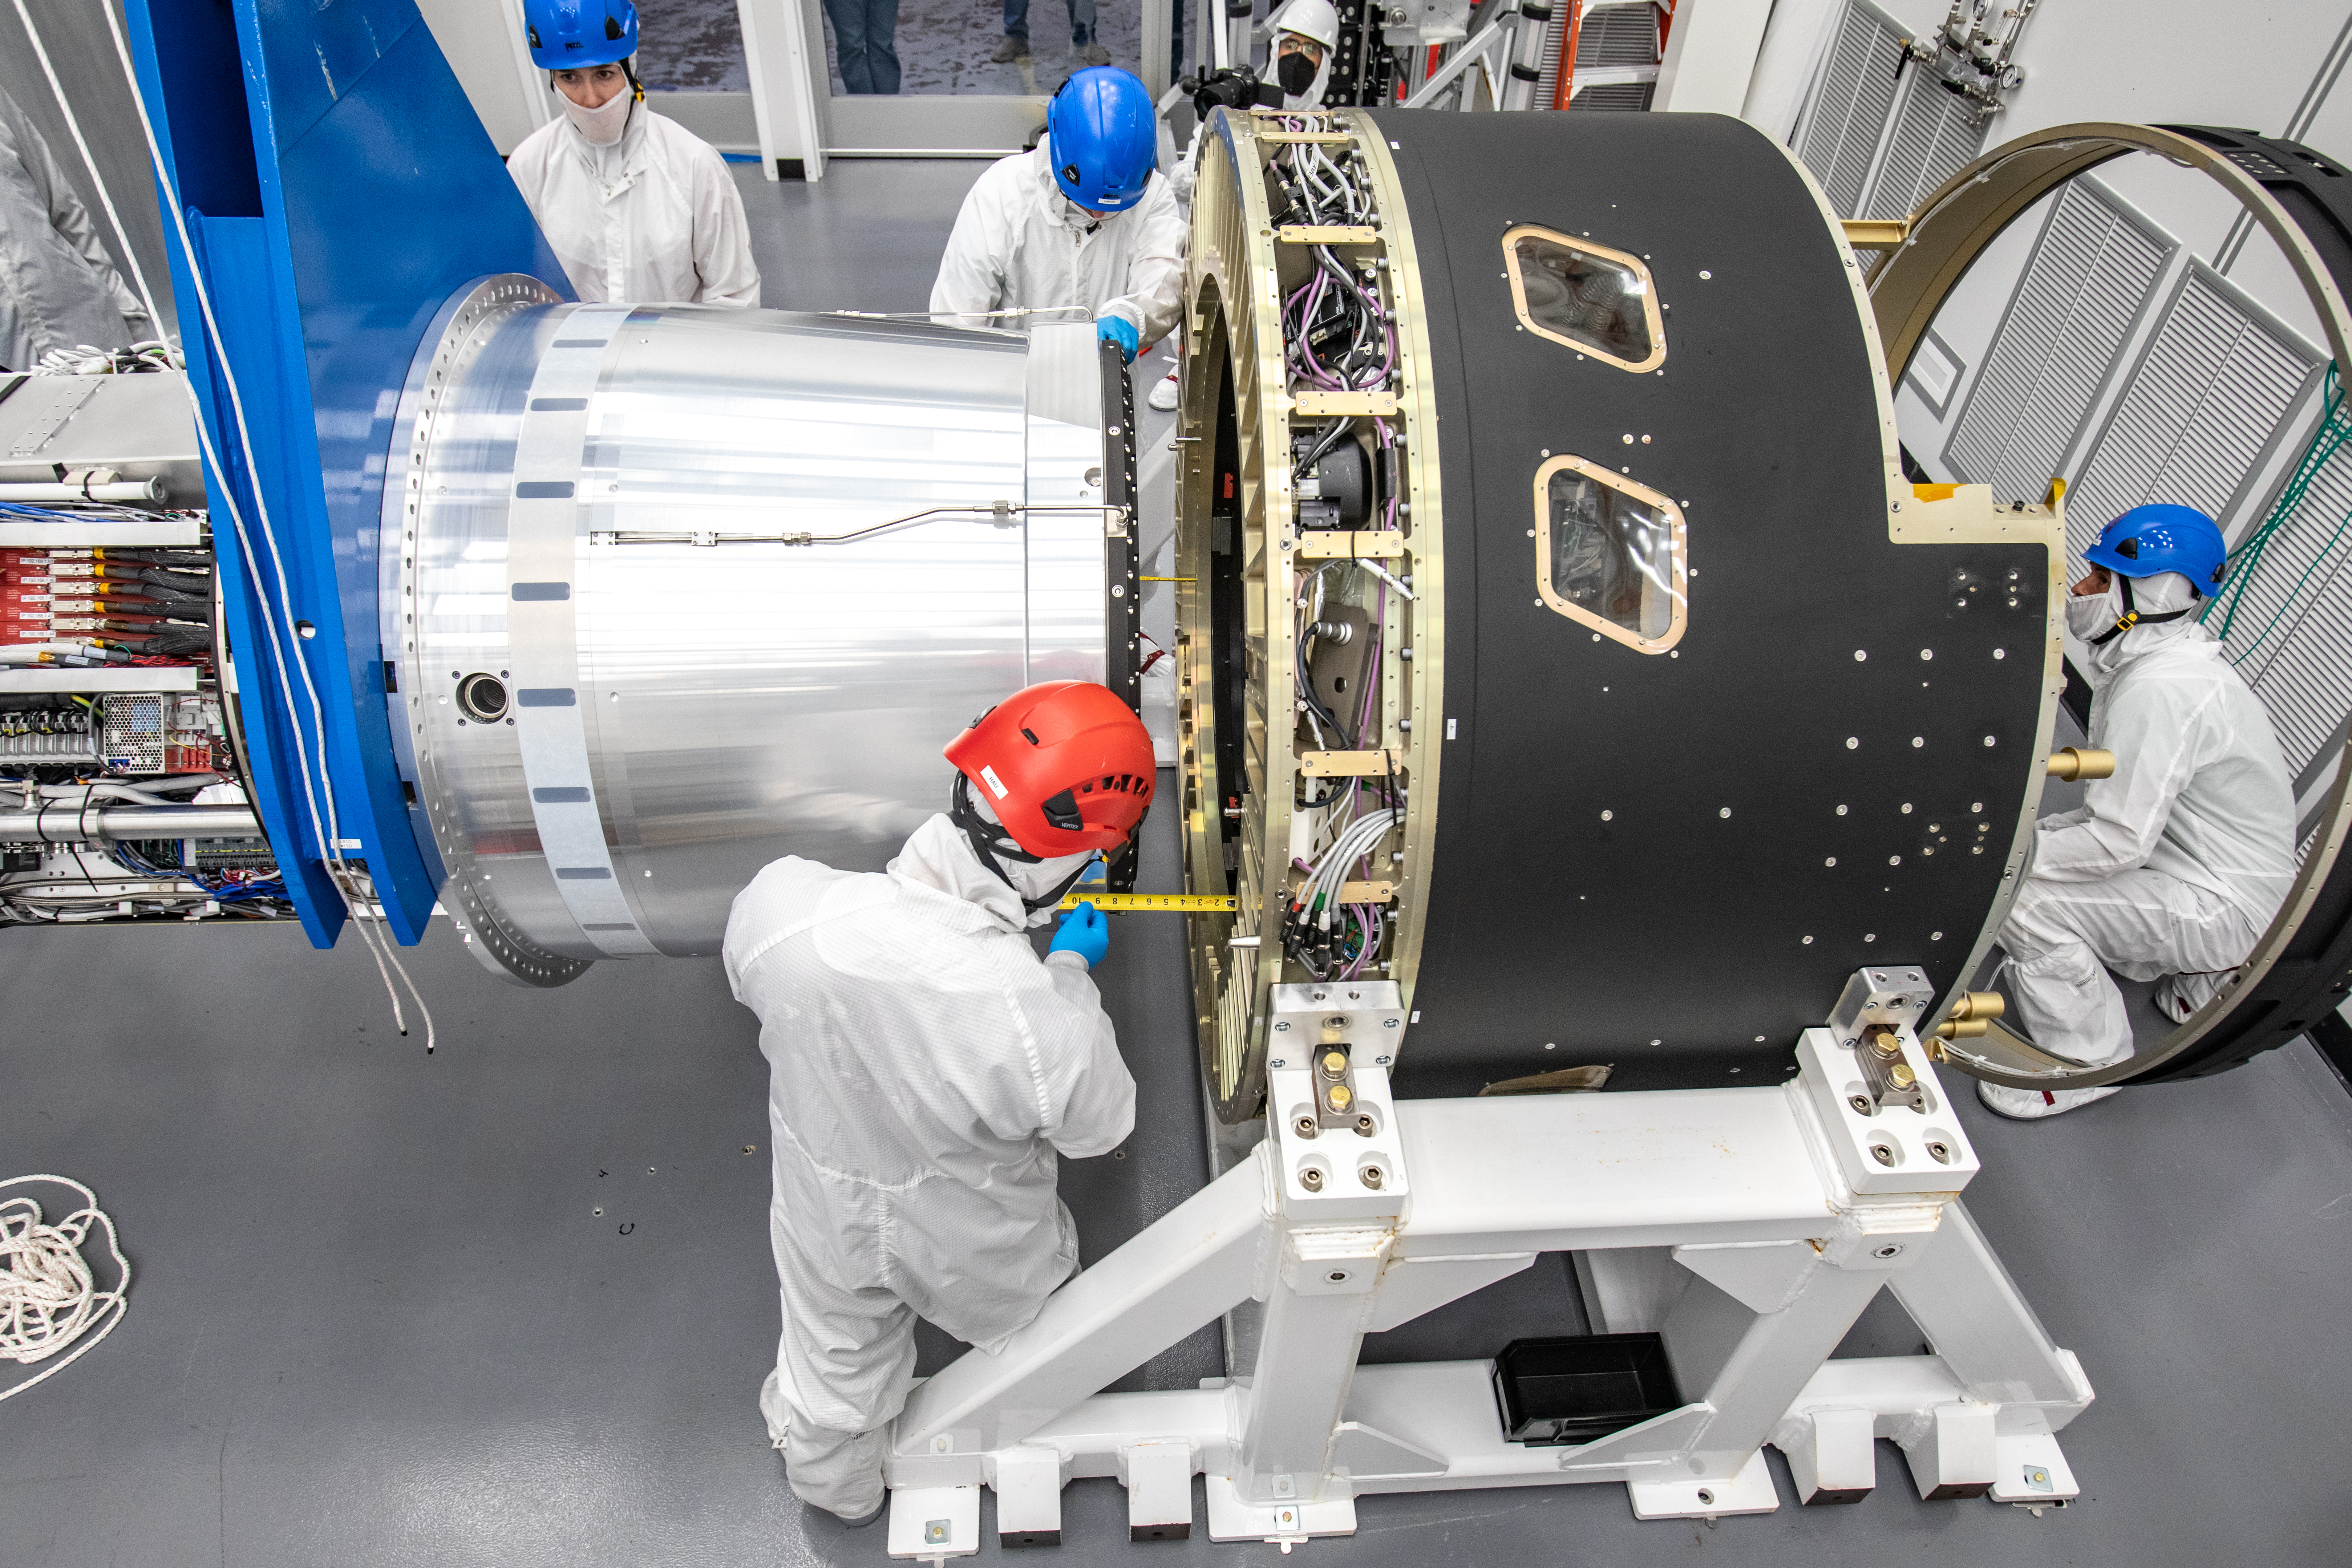

LSST Cryostat to Camera Body Lift

The LSST camera team successfully installed the cryostat to the camera body on April 8.

Credit: Jacqueline Ramseyer Orrell/SLAC National Accelerator Laboratory